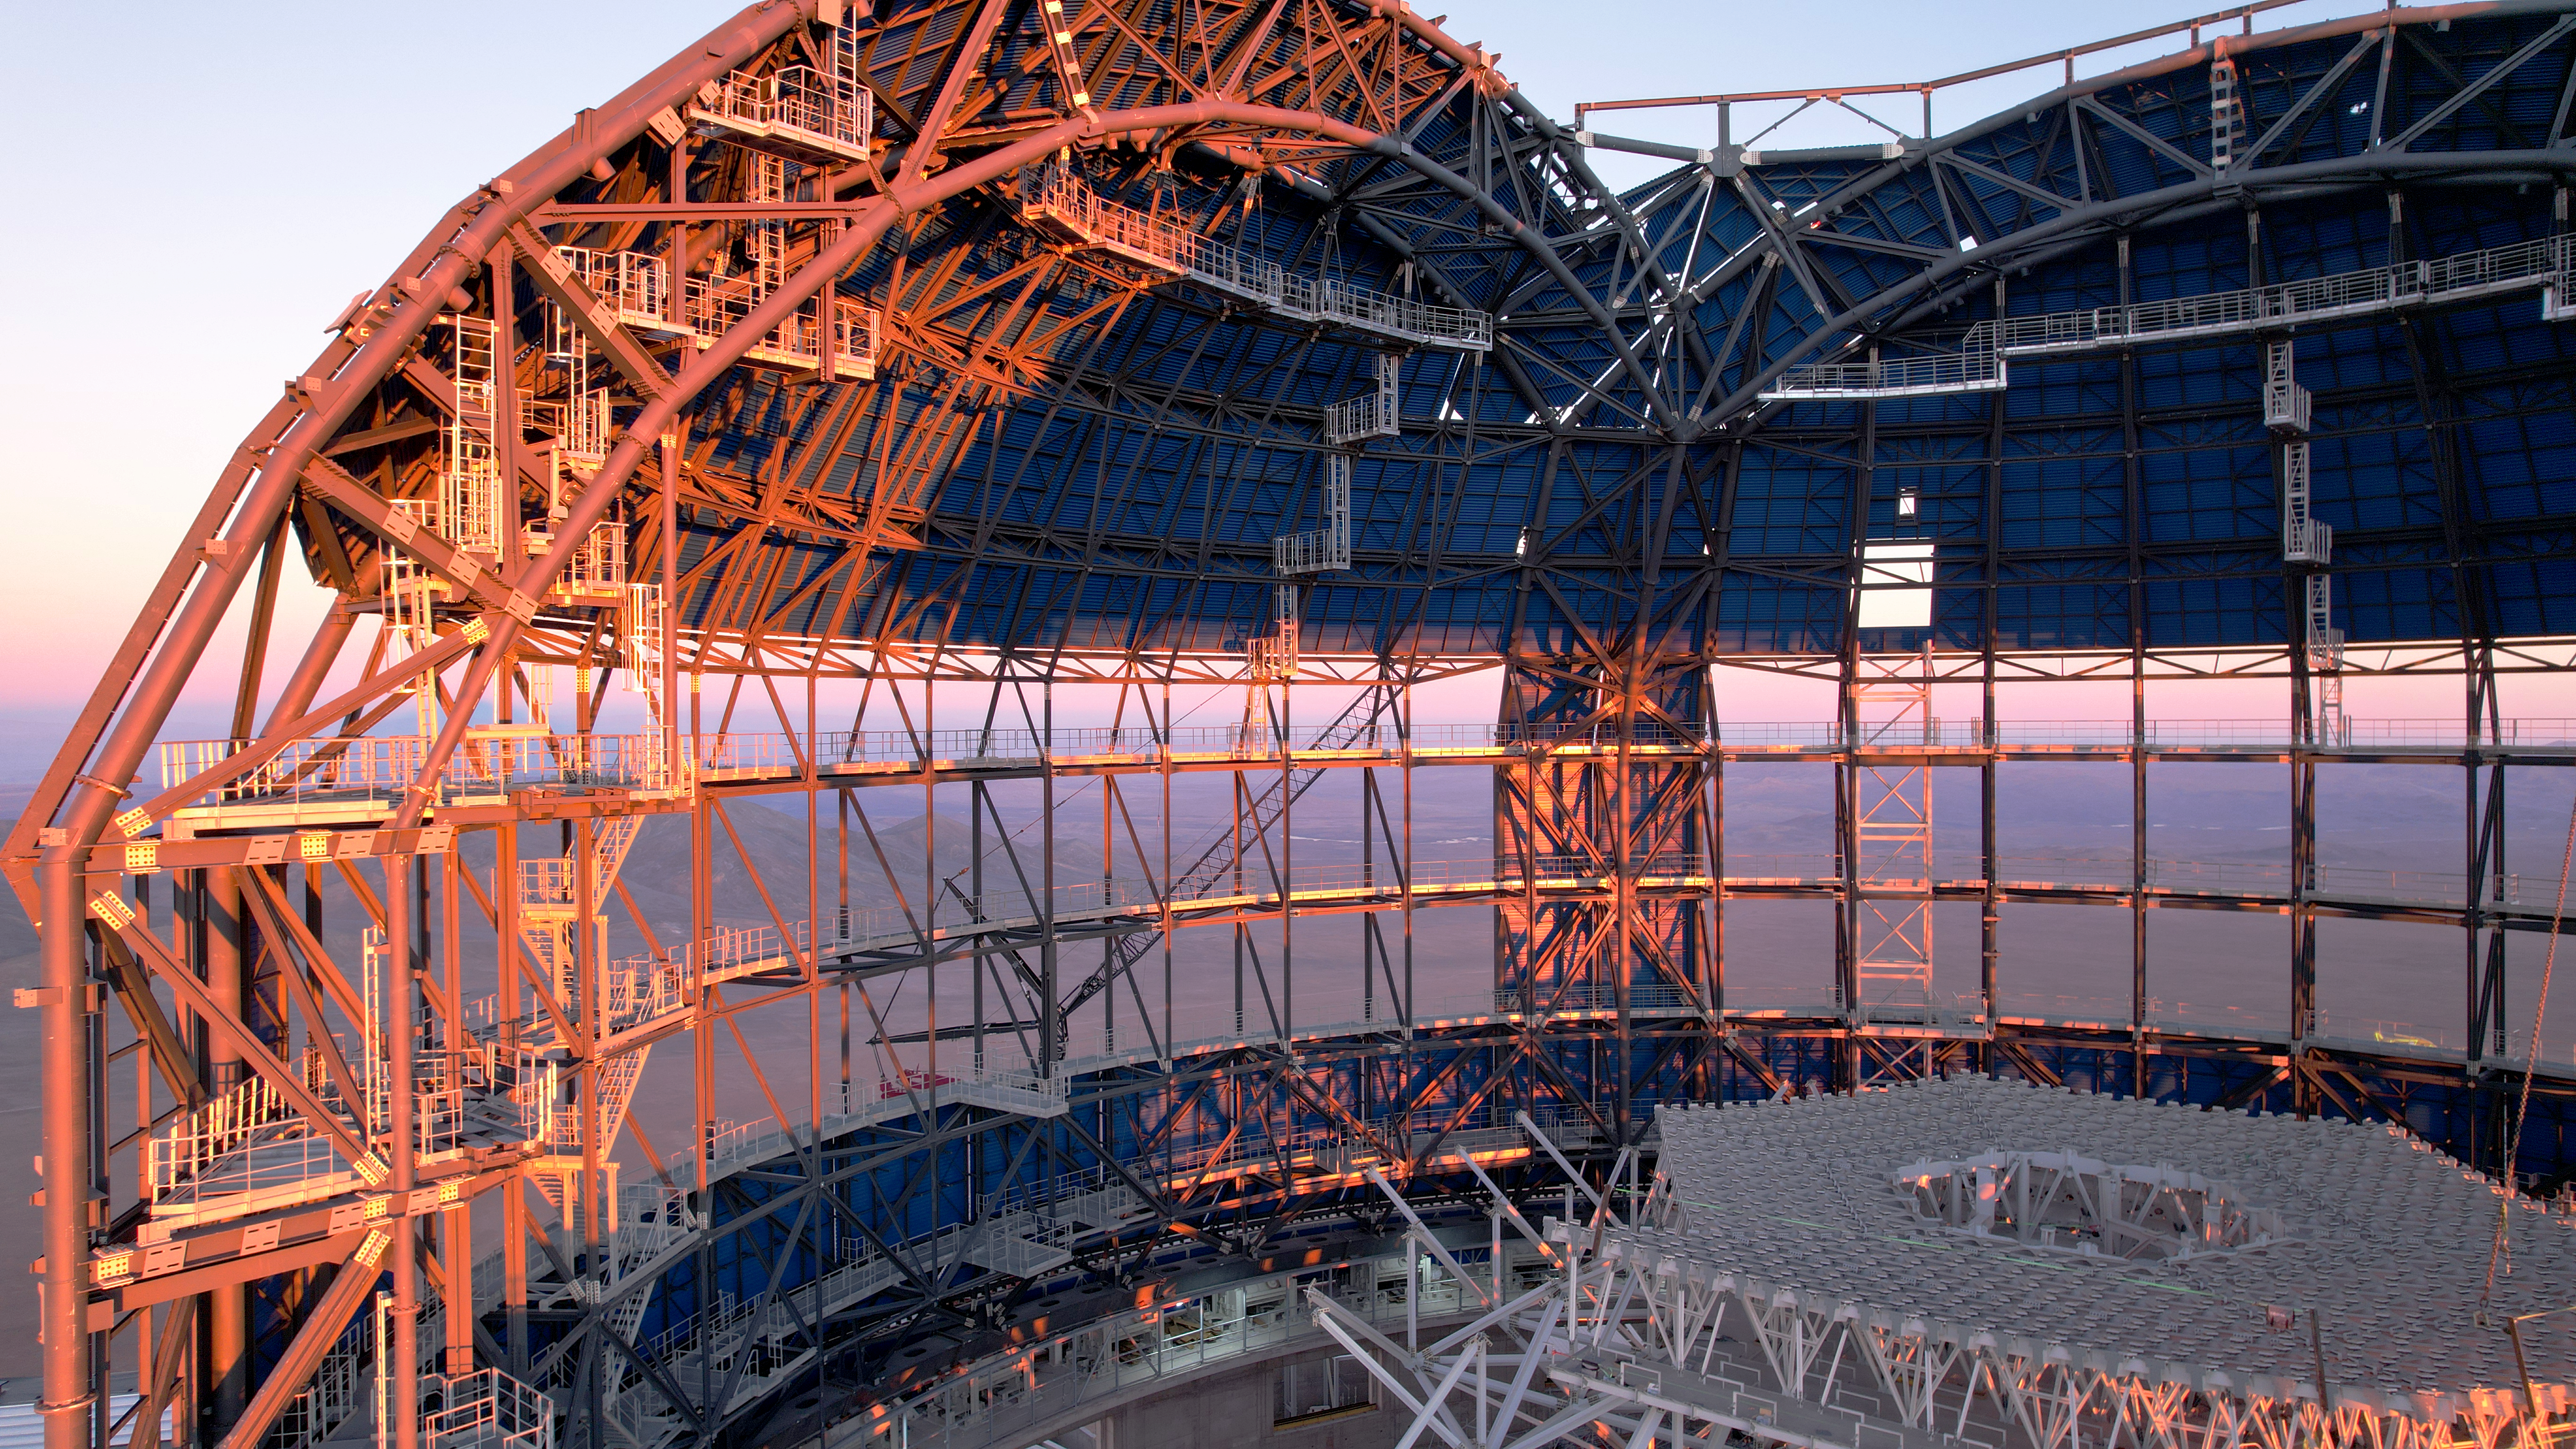

A peek inside the ELT dome

This drone image from June 2024 shows a close up of the inside of ESO's Extremely Large Telescope (ELT) dome, located on Cerro Armazones in the Atacama Desert, Chile. The cladding on the upper dome will eventually cover the entire structure, protecting the ELT mirrors from the harsh desert environment. Meanwhile, the white lattice structure currently being constructed inside will one day hold the primary mirror, M1.

Credit: ESO